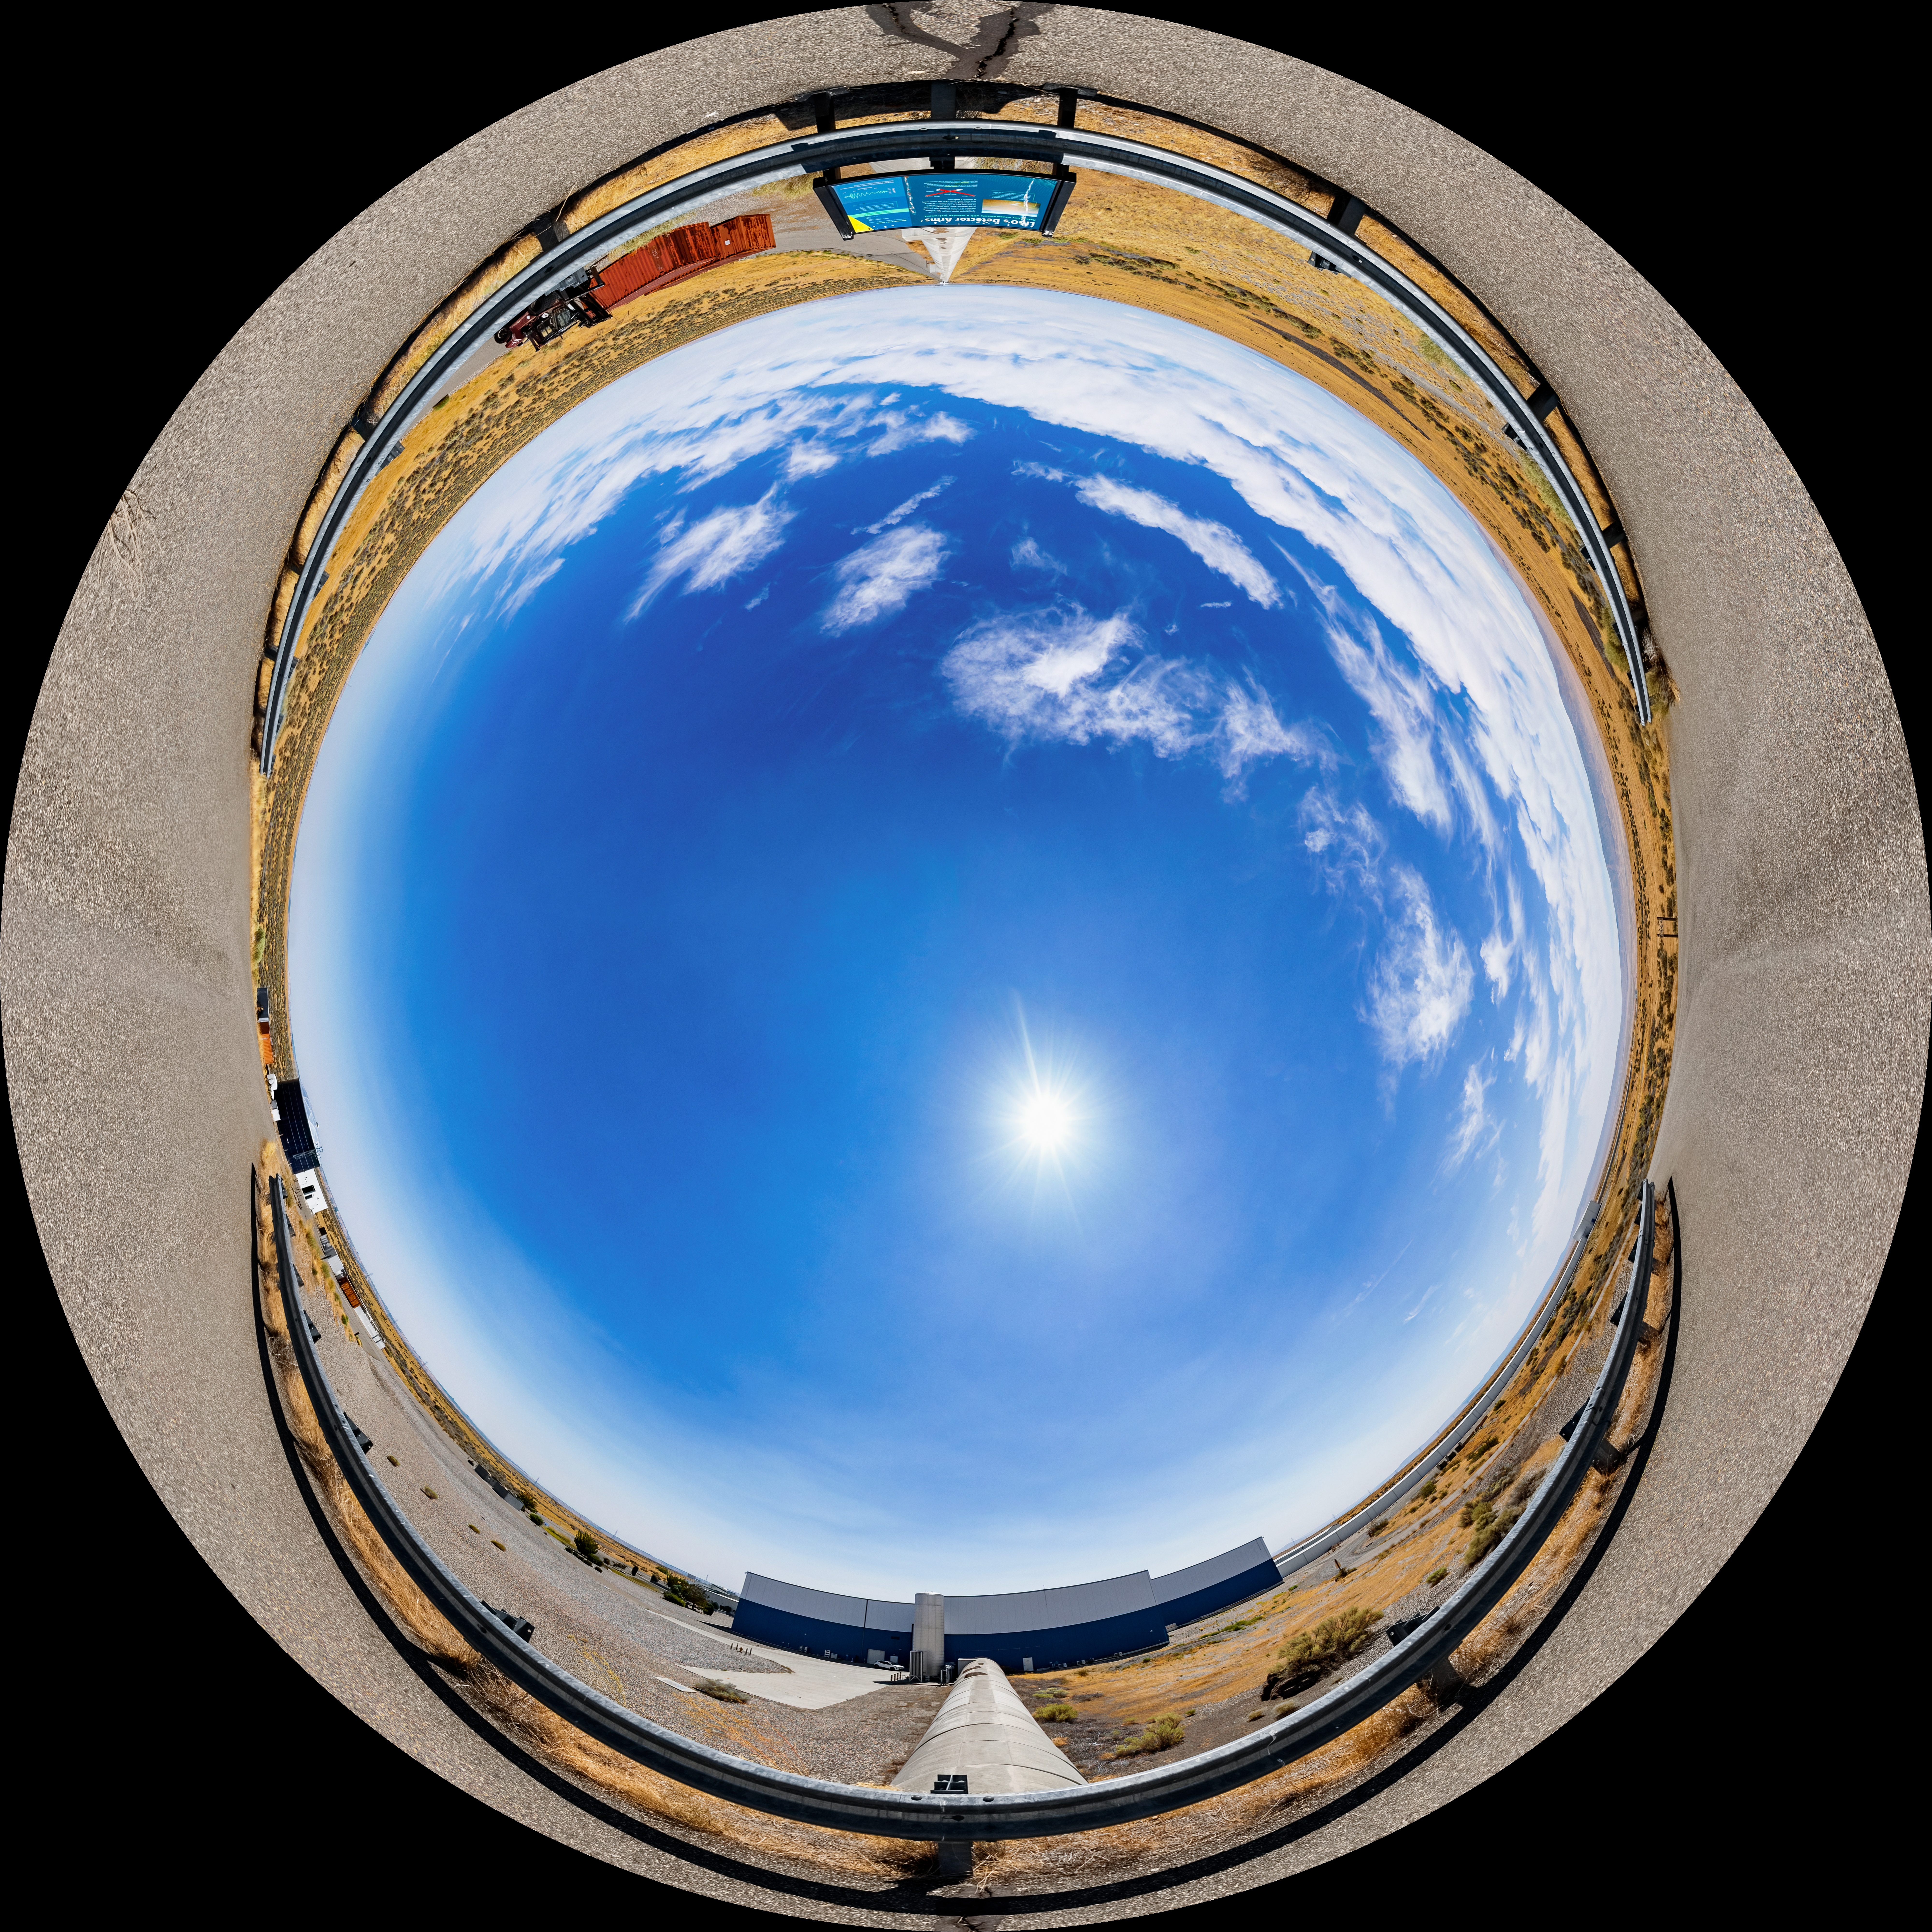

LIGO at Hanford, Washington Fulldome

A fulldome of LIGO, the Laser Interferometer Gravitational-Wave Observatory. LIGO consists of two widely-separated interferometers within the United States — one in Hanford, Washington and the other in Livingston, Louisiana — operated in unison to detect gravitational waves. Here the Hanford facility is seen. LIGO was designed to open the field of gravitational-wave astrophysics through the direct detection of gravitational waves predicted by Einstein’s General Theory of Relativity. The multi-kilometer-scale gravitational wave detectors use laser interferometry to measure the minute ripples in space-time caused by passing gravitational waves from cataclysmic cosmic events such as colliding neutron stars or black holes, or by supernovae.

A 360 panorama version of this image can be found here.

Credit: NOIRLab/LIGO/NSF/AURA/T. Matsopoulos